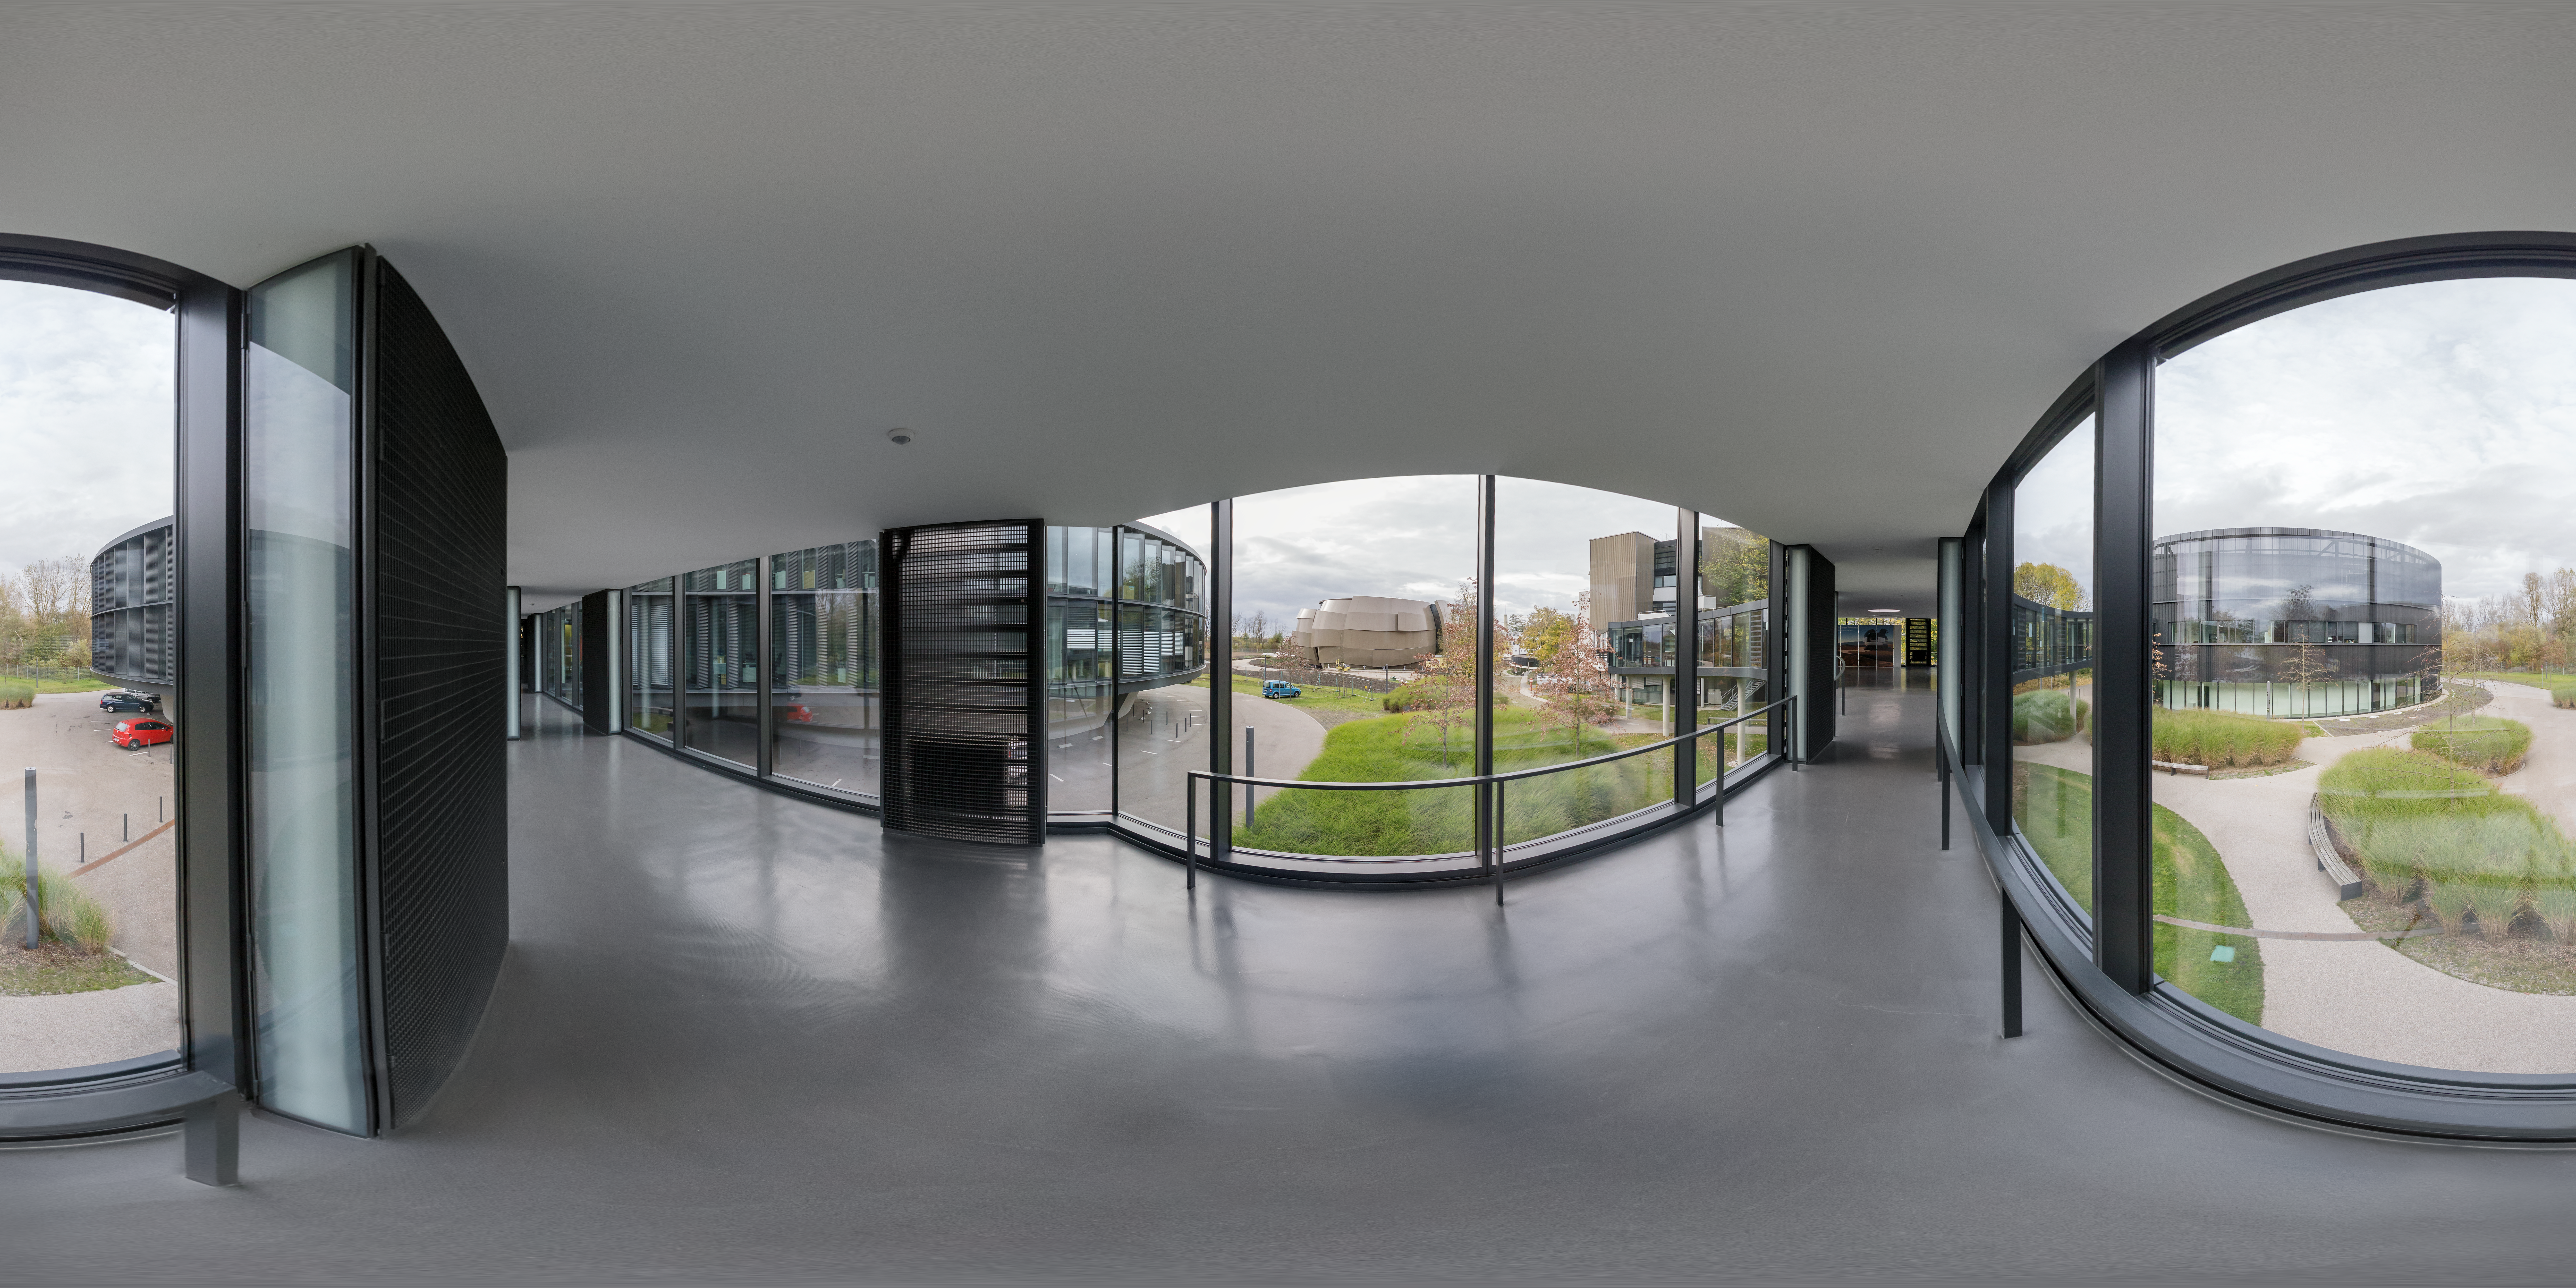

On the bridge by the new building

The bridge connects the old building at ESO Headquarters to the technical building and new building. The location of the bridge by the new building offers a perfect view of the ESO Supernova Planetarium & Visitor Centre, the latest addition to the ESO Headquarters site in Garching bed München, Germany.

Credit: ESO/P. Horálek